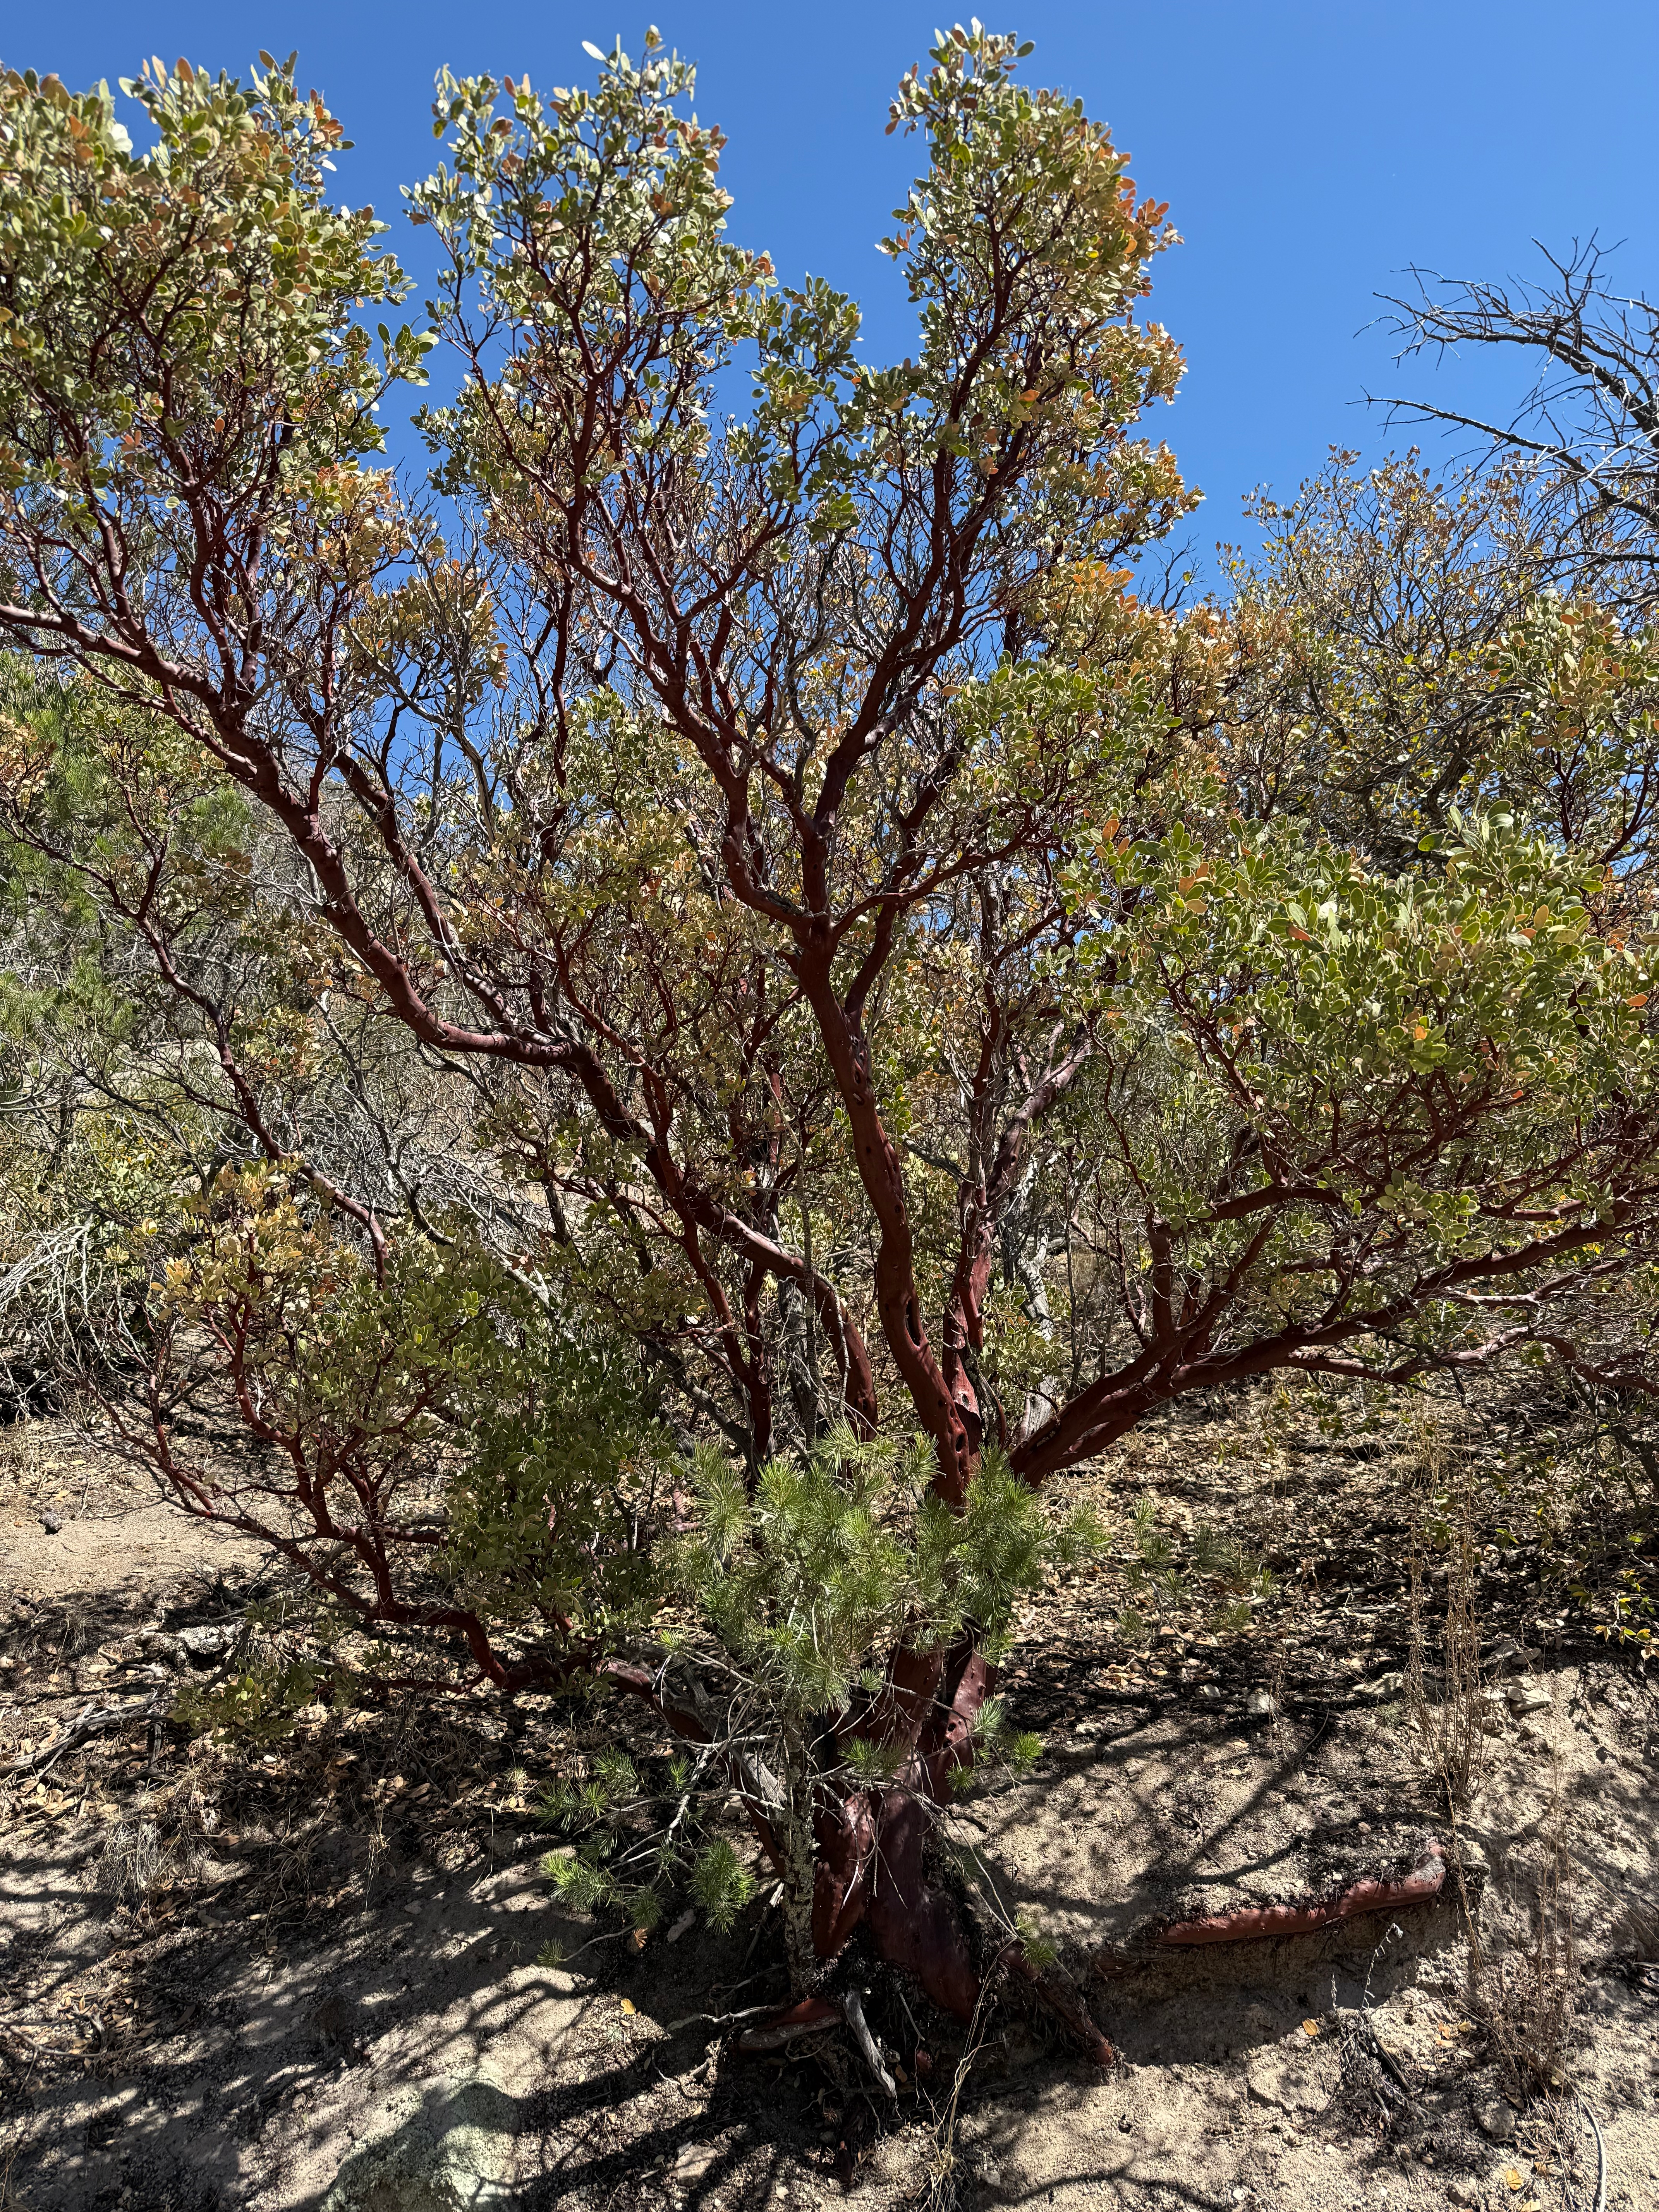

A manzanita bush near the small lake in the Quinlan Mountains. Kitt Peak’s Tohono O’odham name is I'oligam Du'ag, which means manzanita shrub mountain.

Credit: J. Ramon-Sauberan